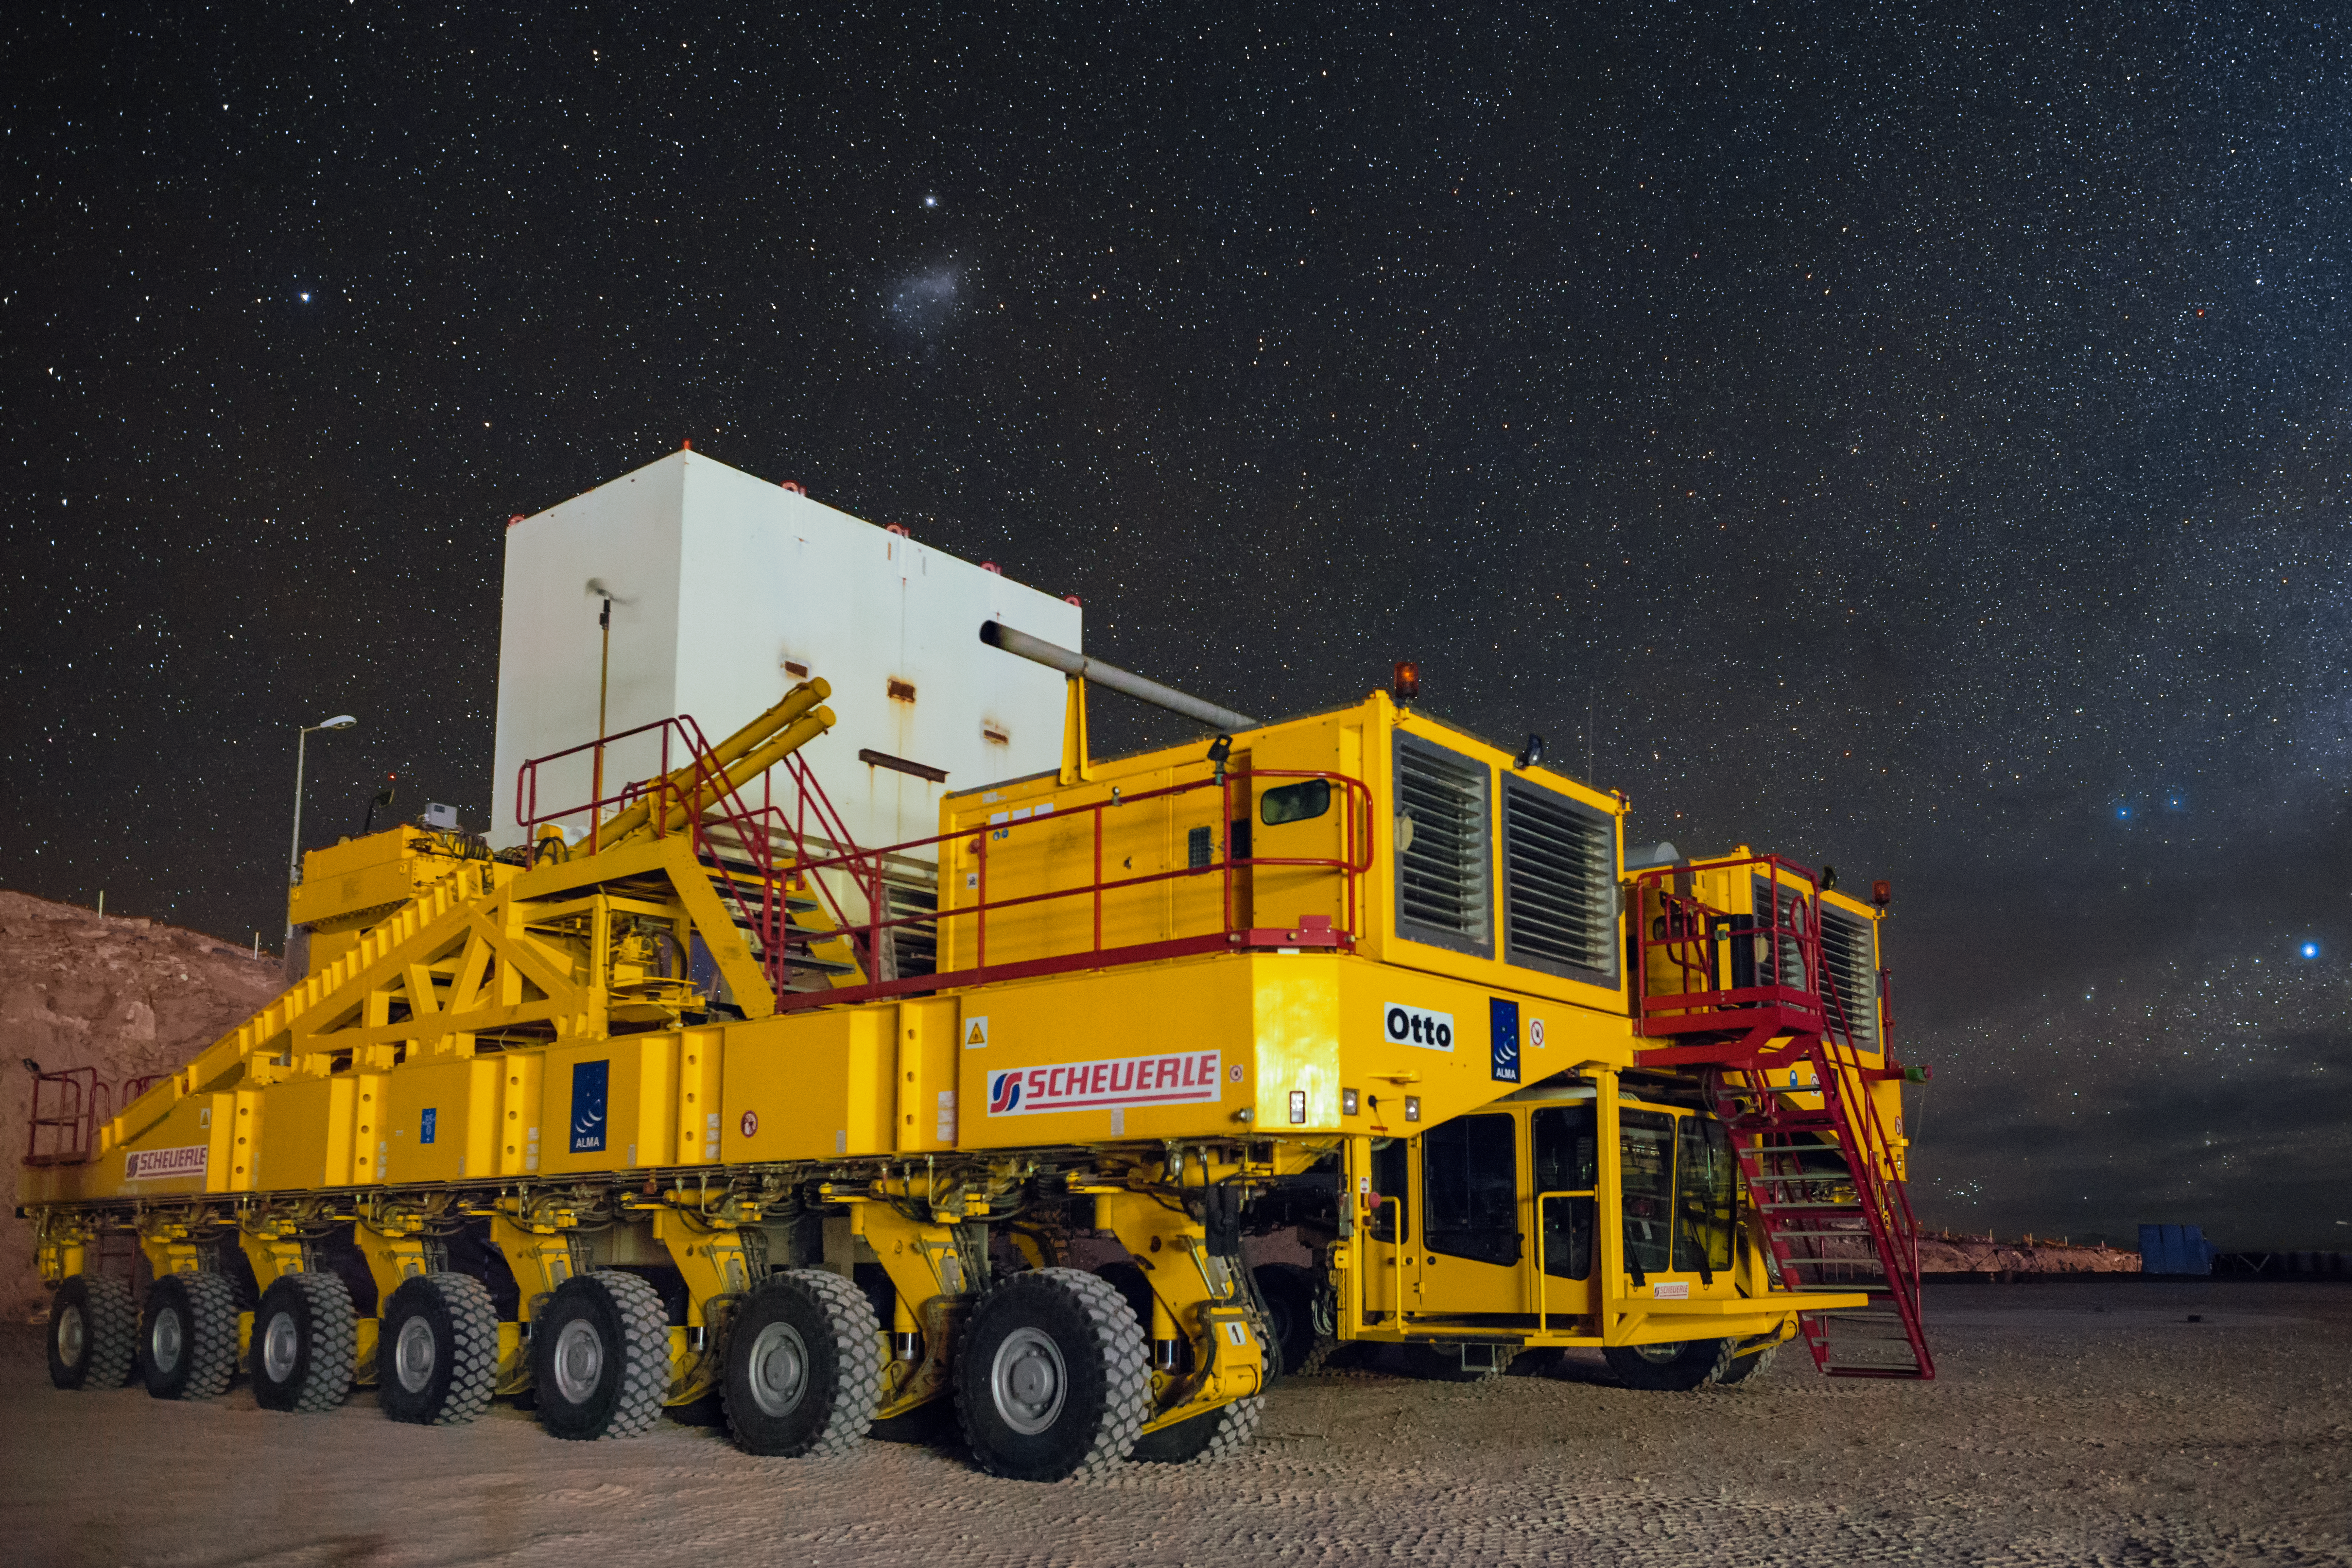

Otto beneath the stars

One of the two ALMA transporters, nicknamed Otto, sits beneath a sea of stars and the diffuse glow of the Small Magellanic Cloud. The ALMA transporters haul the heavy ALMA antennas between sites high up in the Chilean Atacama desert.

Credit: A. Duro/ESO